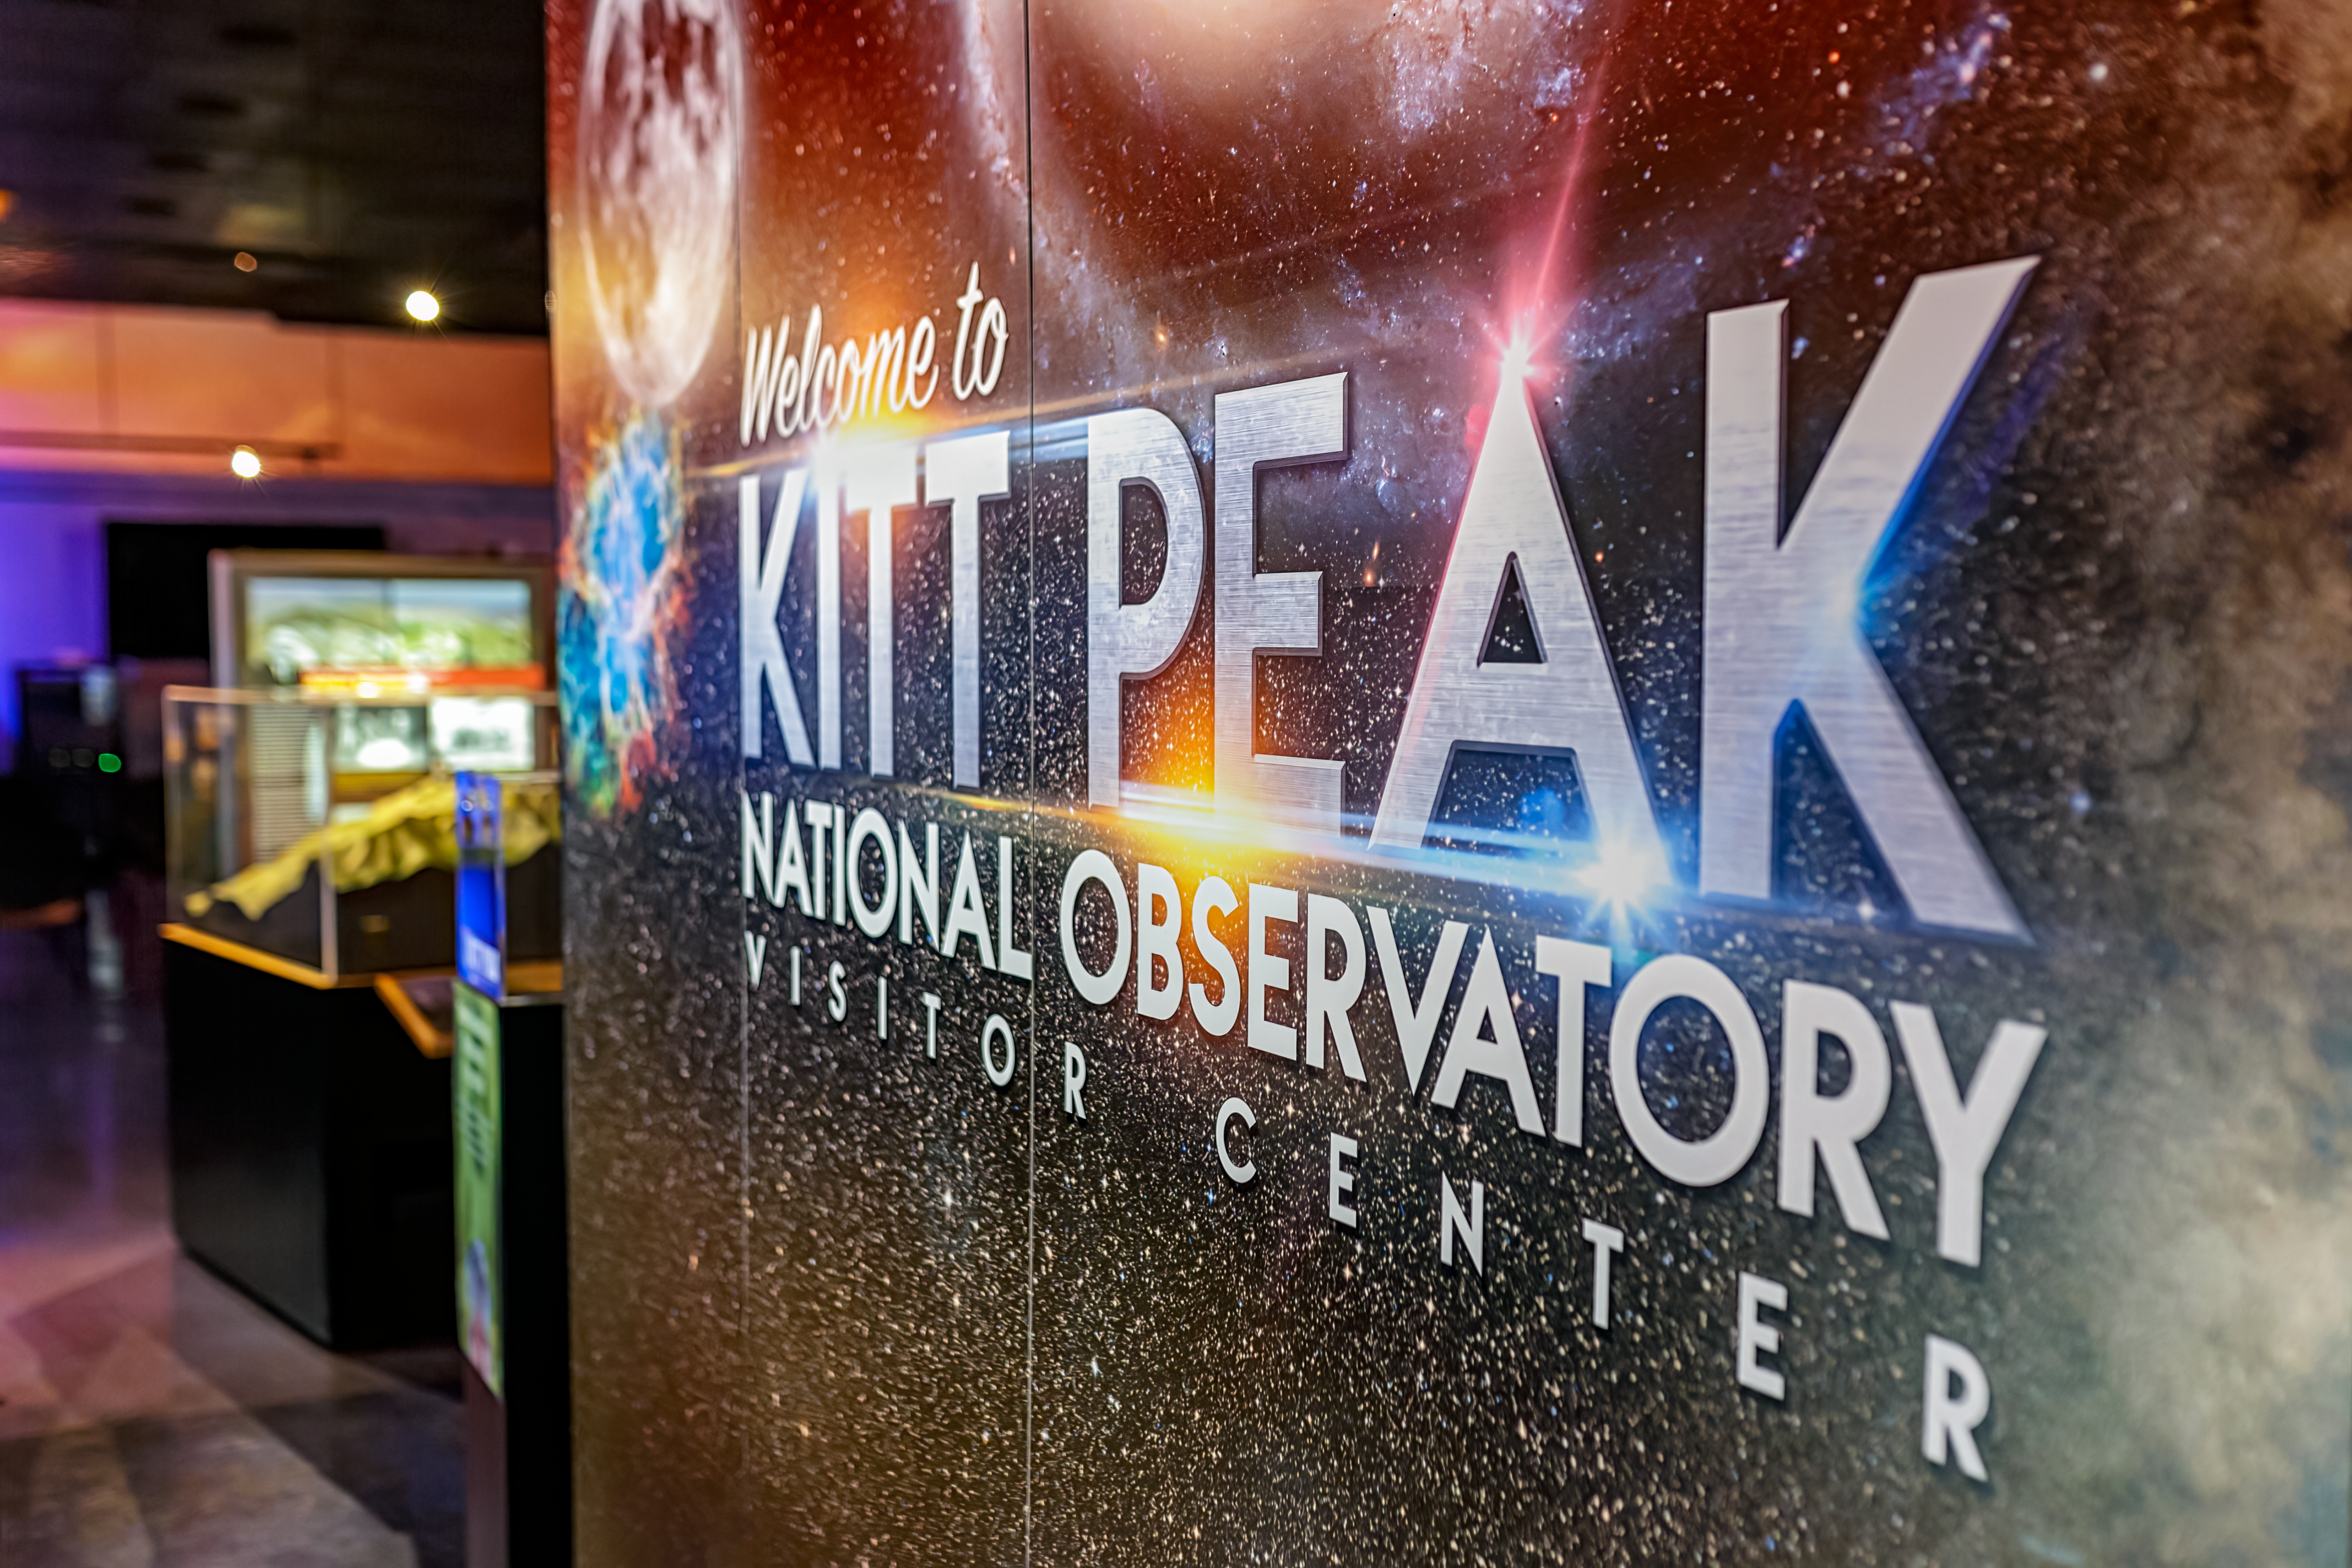

Kitt Peak Visitor Center

The welcoming sign inside the Kitt Peak National Observatory Visitor Center in Arizona.

Credit: KPNO/NOIRLab/NSF/AURA/P. Horálek